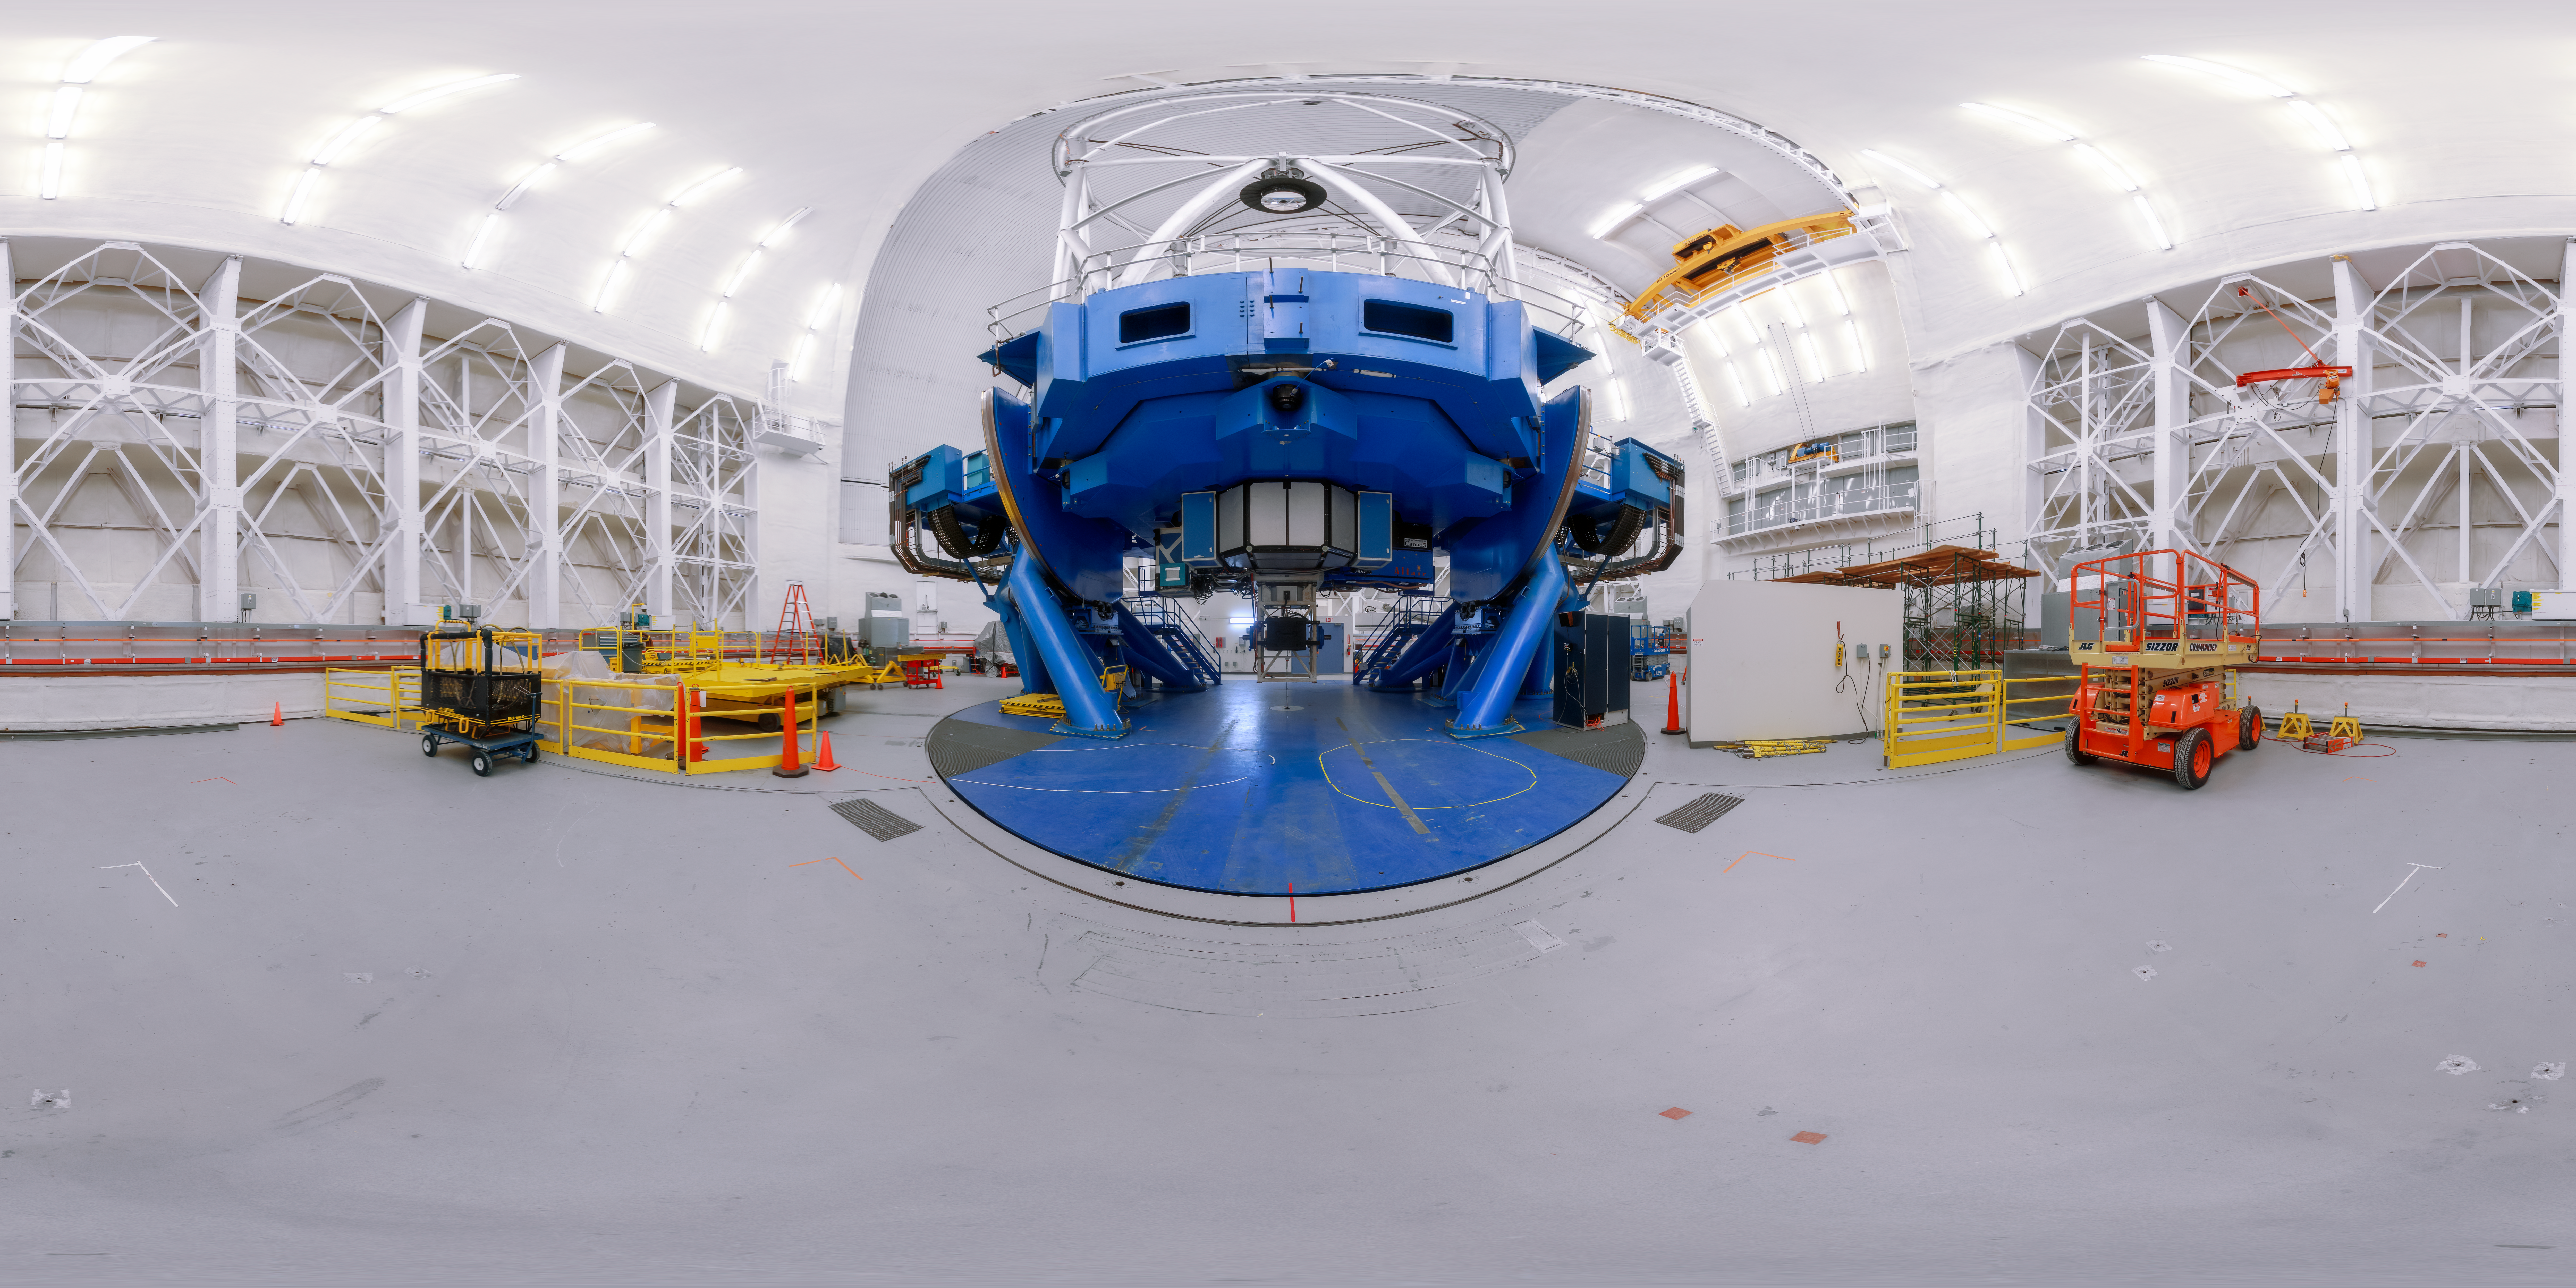

Gemini North 360 Upright

A panoramic view of the Gemini North telescope, part of the International Gemini Observatory, a program of NSF NOIRLab.

Credit: NOIRLab/AURA/NSF/P. Horálek